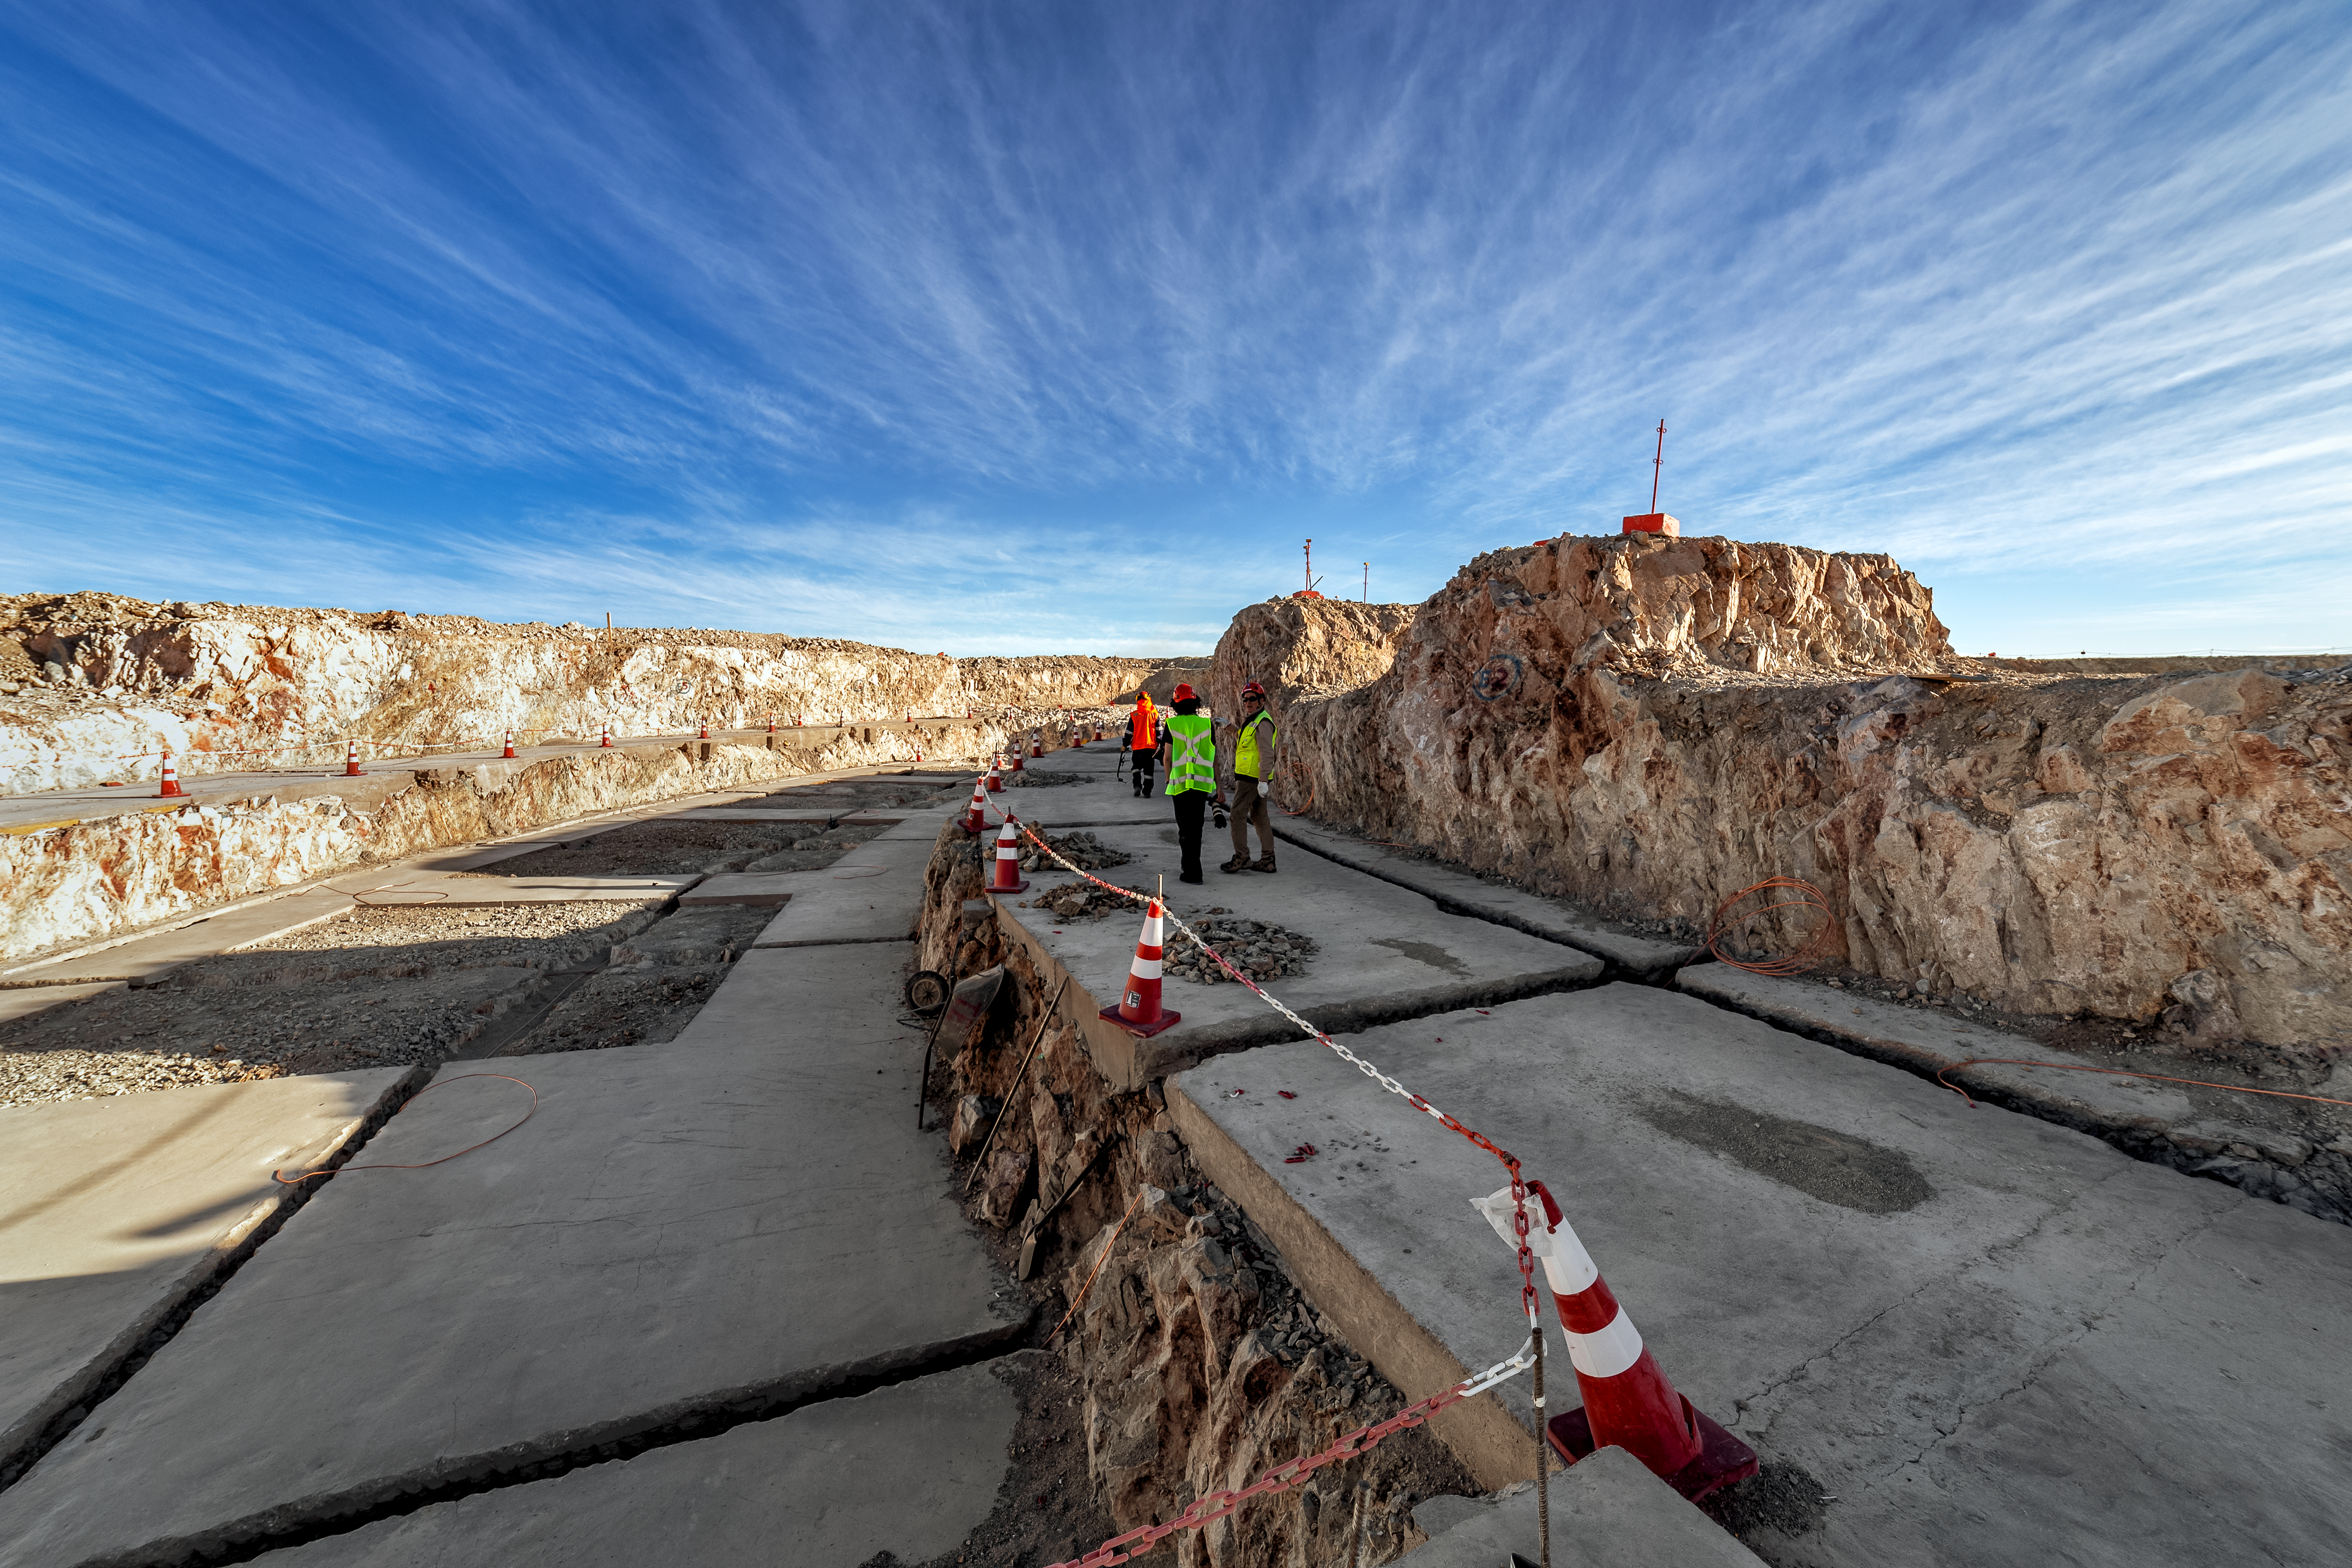

Construction of the ELT in Chile

Construction of the ELT is underway in Chile, 2019. The telescope was fully approved in 2012 and on-site work began in 2014.

Credit: ESO/P. Horálek